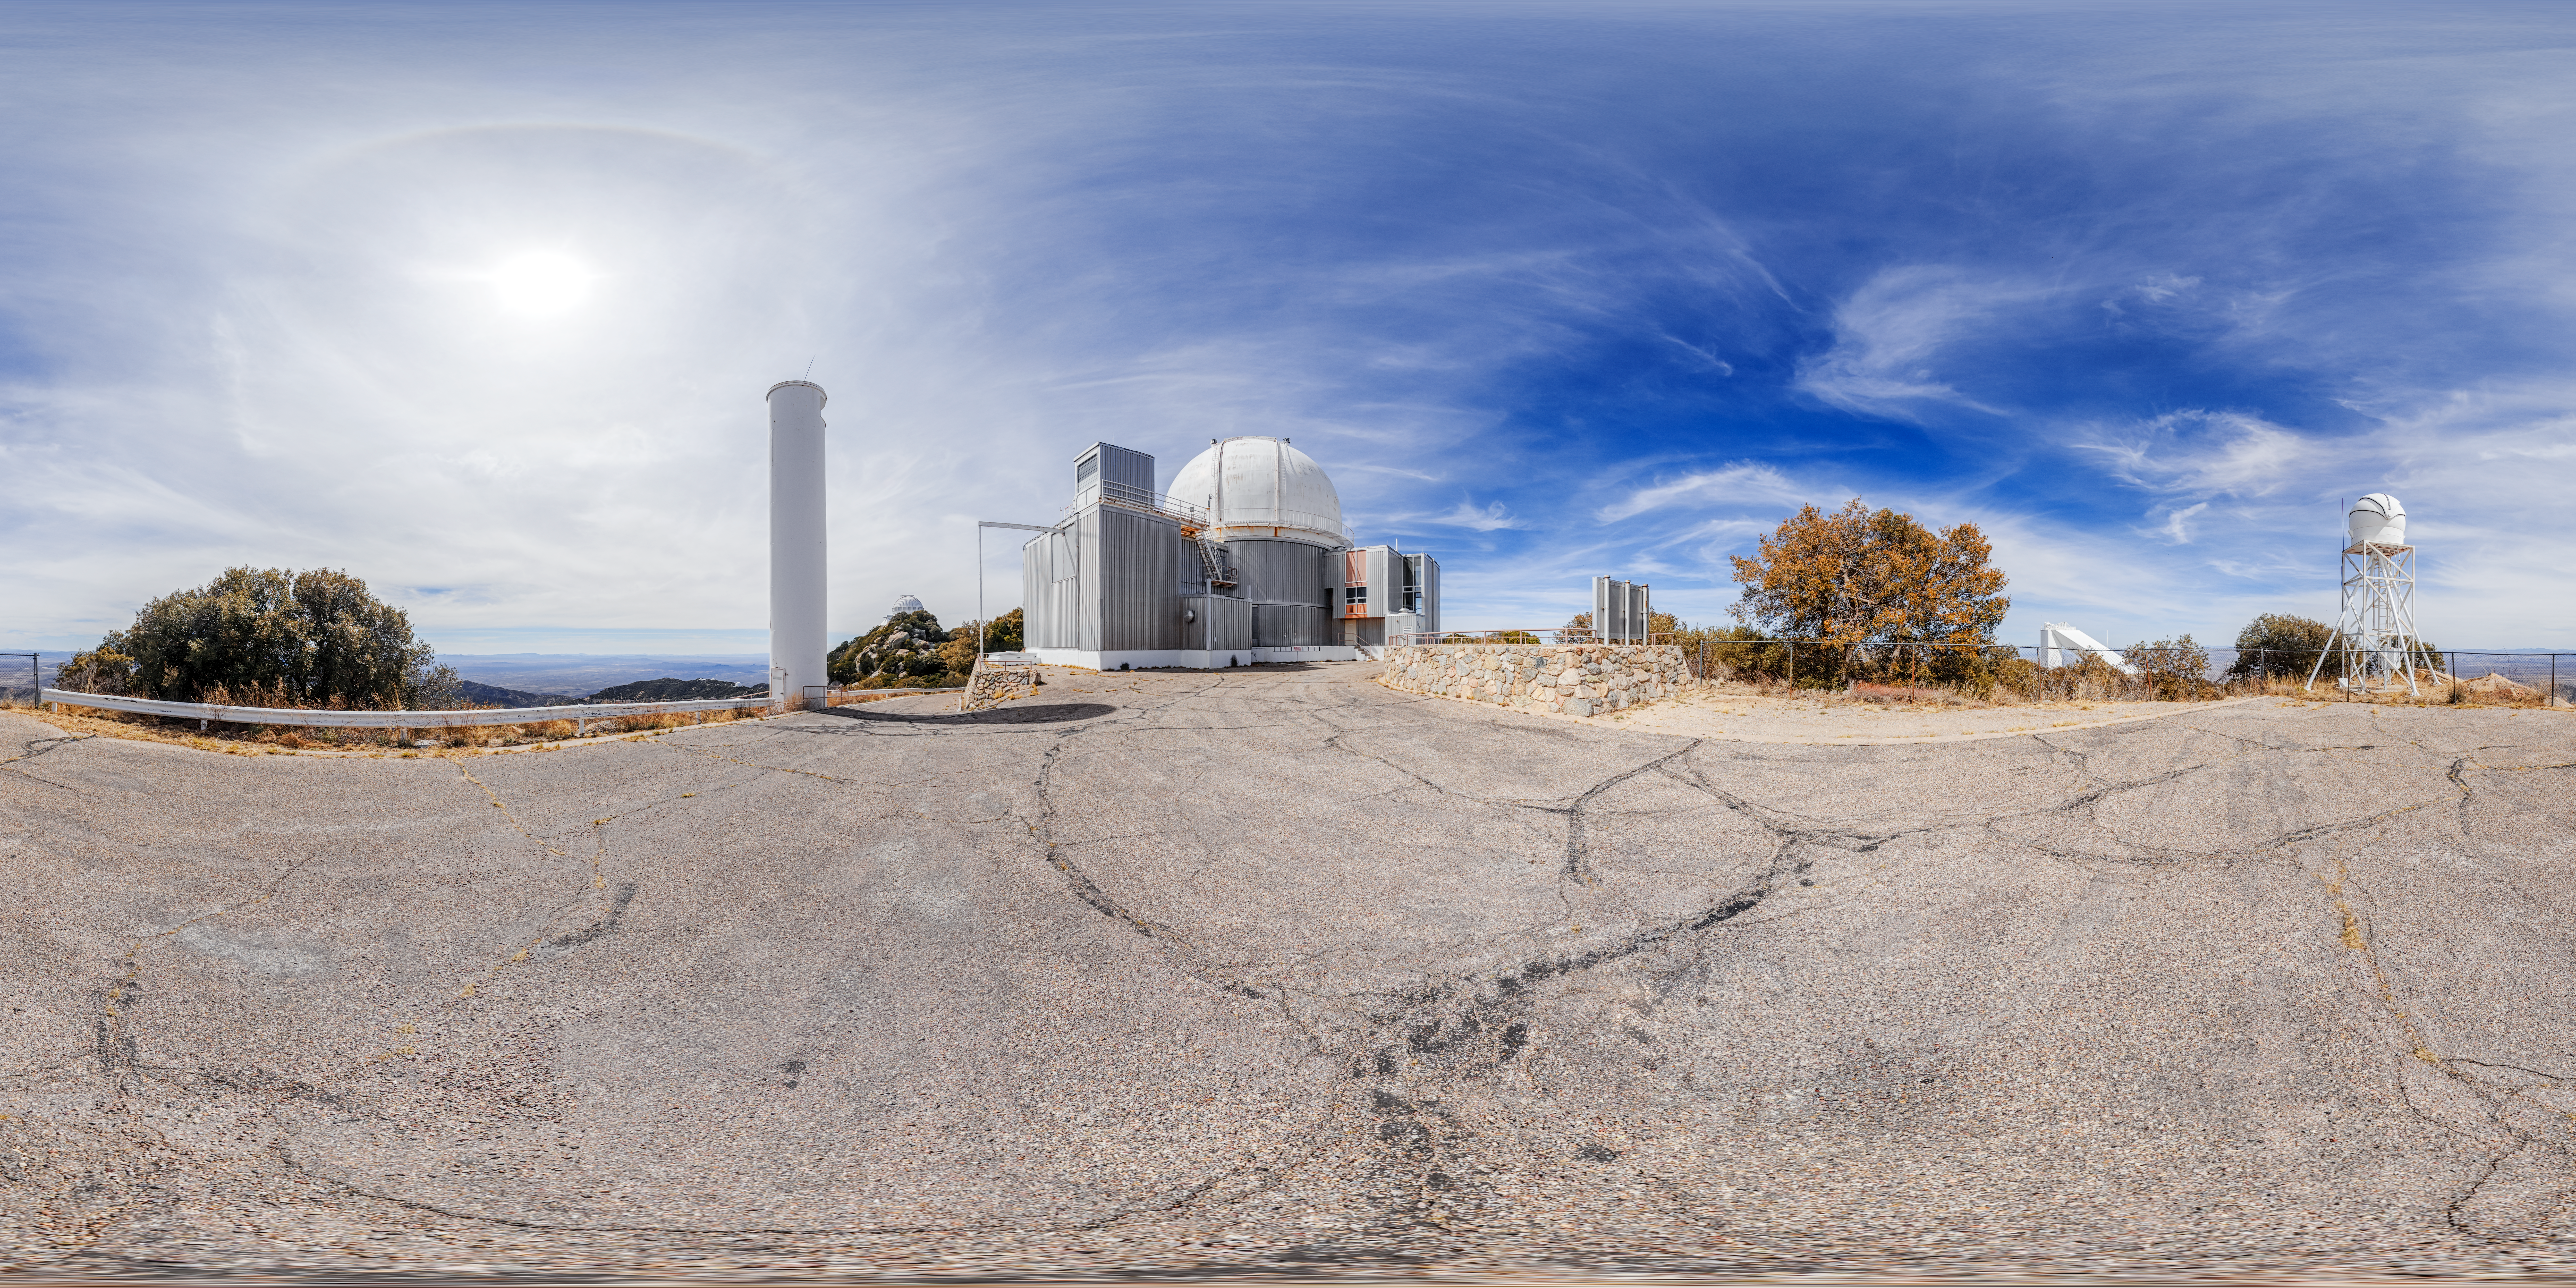

KPNO 2.1-meter Telescope 360 Panorama

A 360 panorama of the KPNO 2.1-meter Telescope with the KPNO DIMM on Kitt Peak National Observatory in Arizona.

A fulldome version of this image can be viewed here.

Credit: NOIRLab/NSF/AURA/P. Horálek